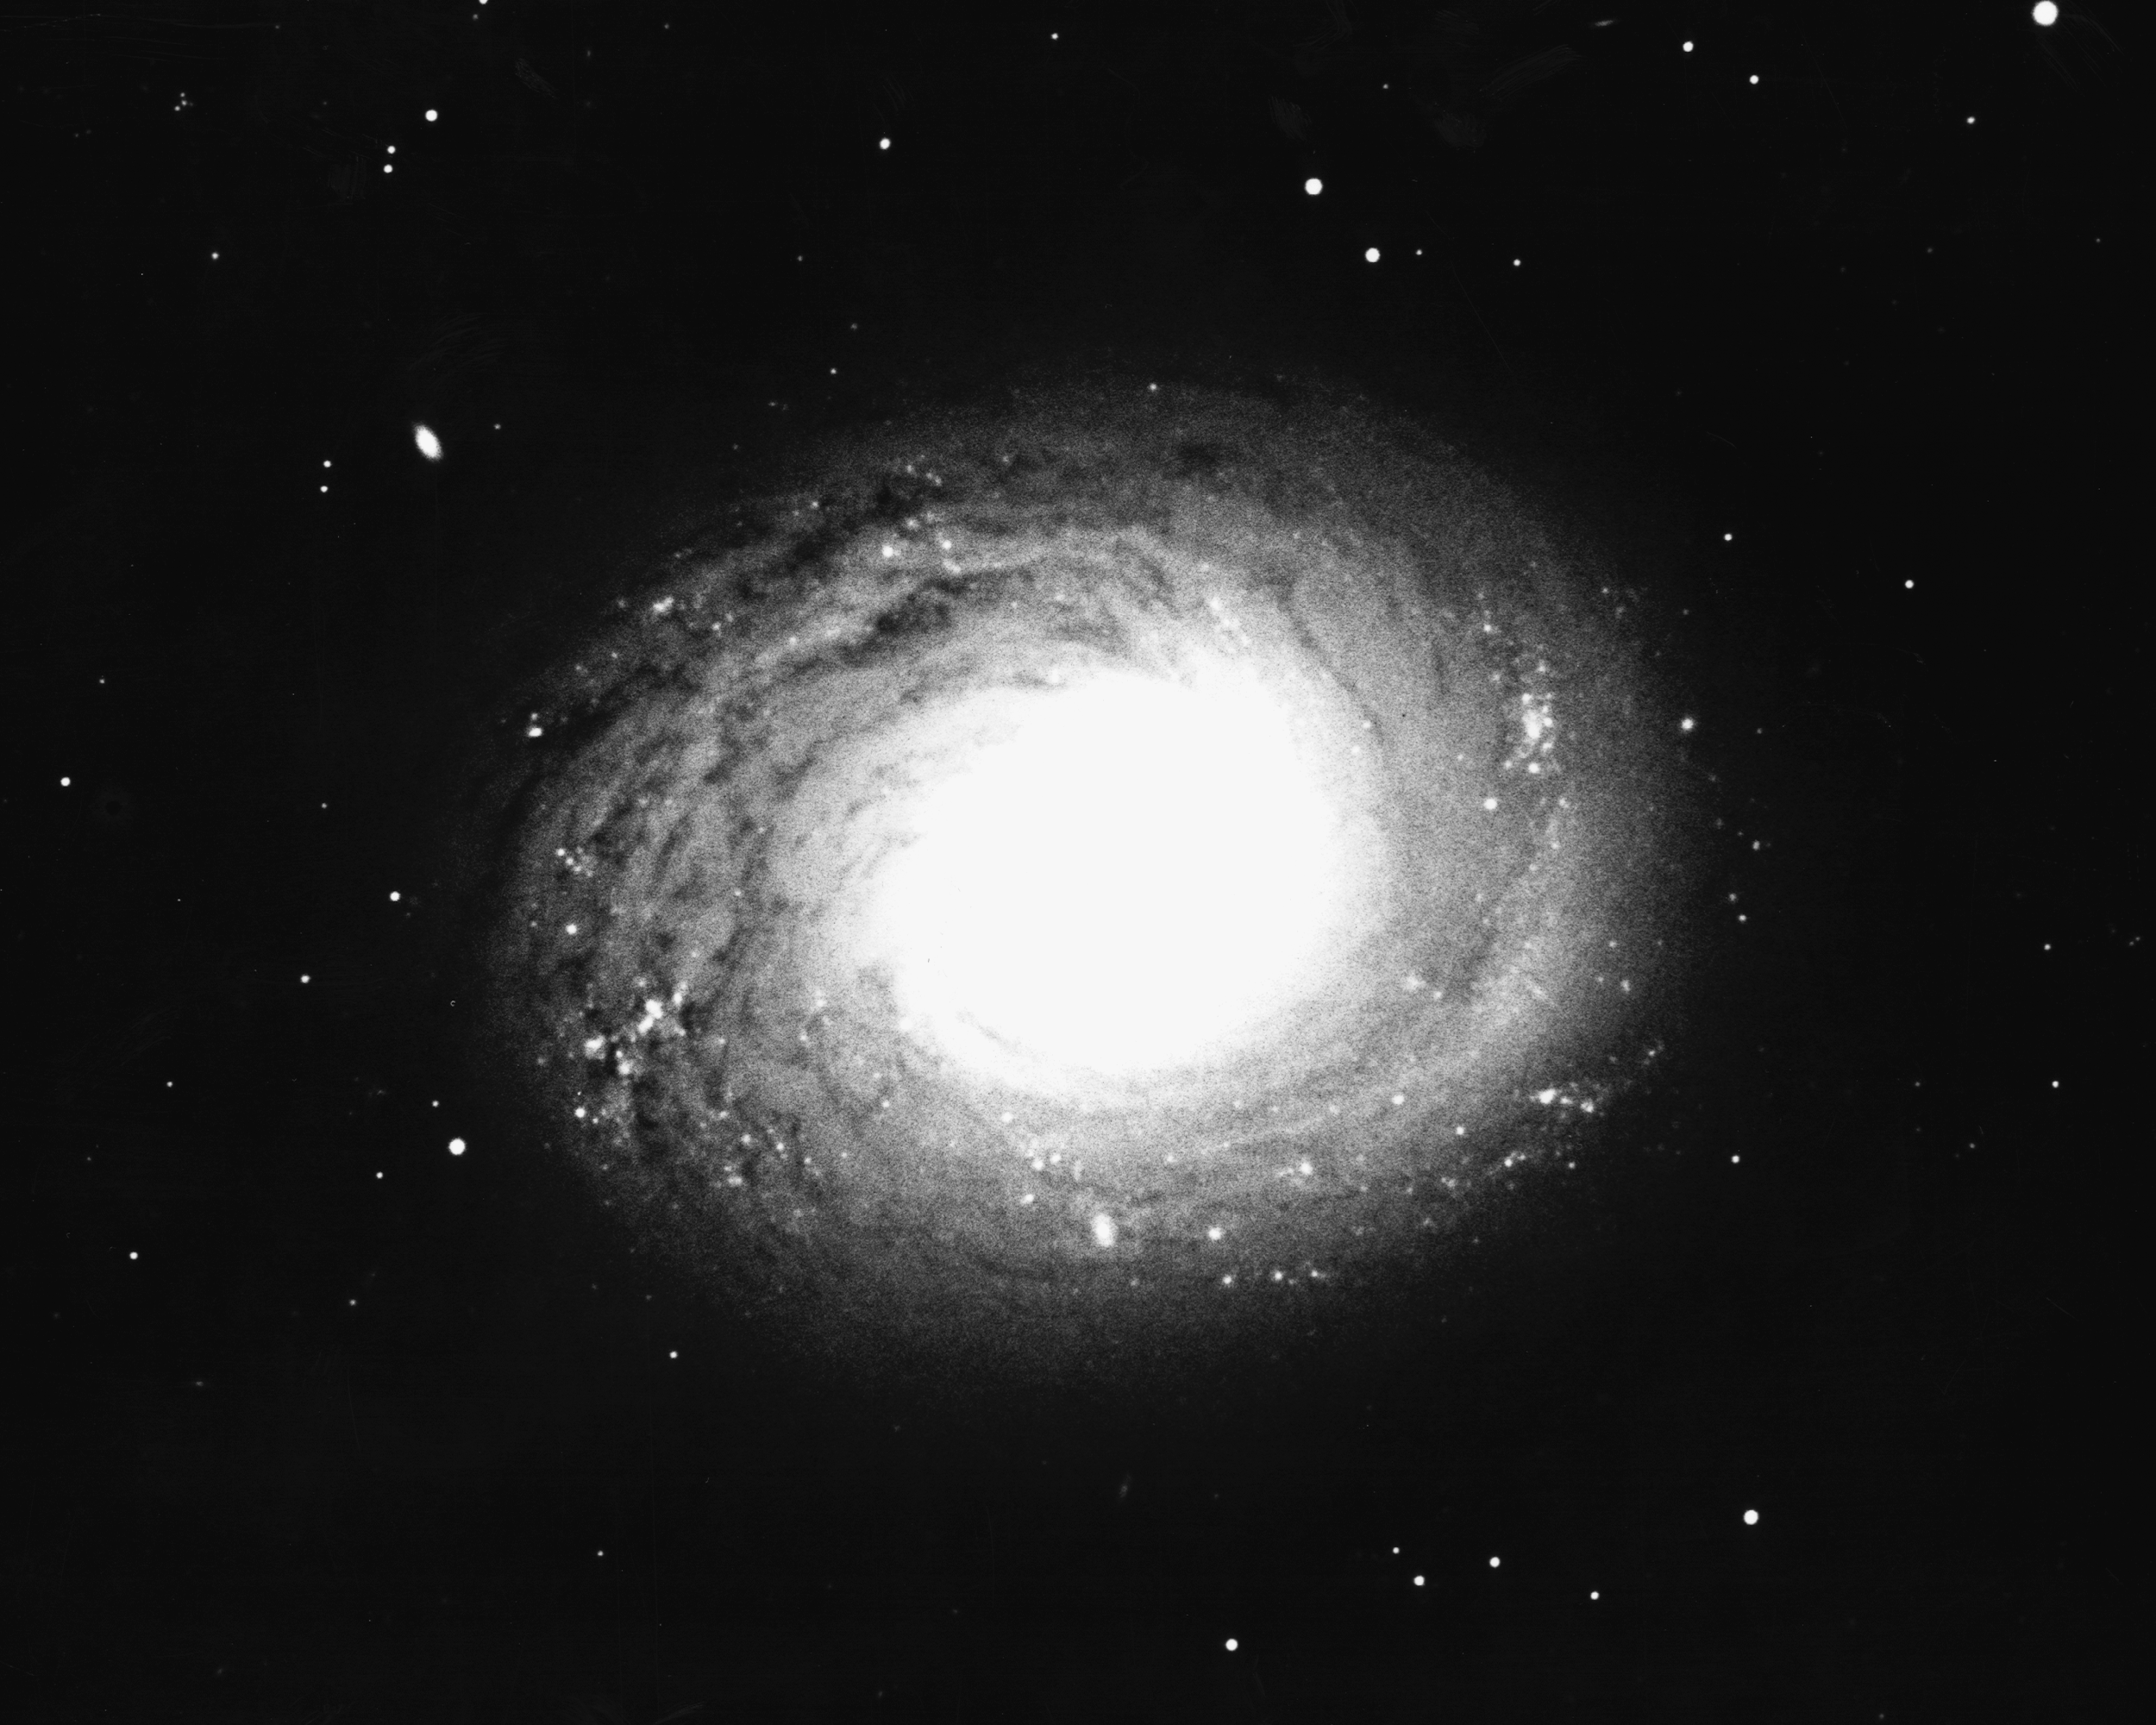

M94, NGC 4736

M94, a type Sb spiral galaxy in the constellation Canes Venatici, as seen by the KPNO 4-meter Mayall telescope in 1975.

Credit: NOIRLab/NSF/AURA